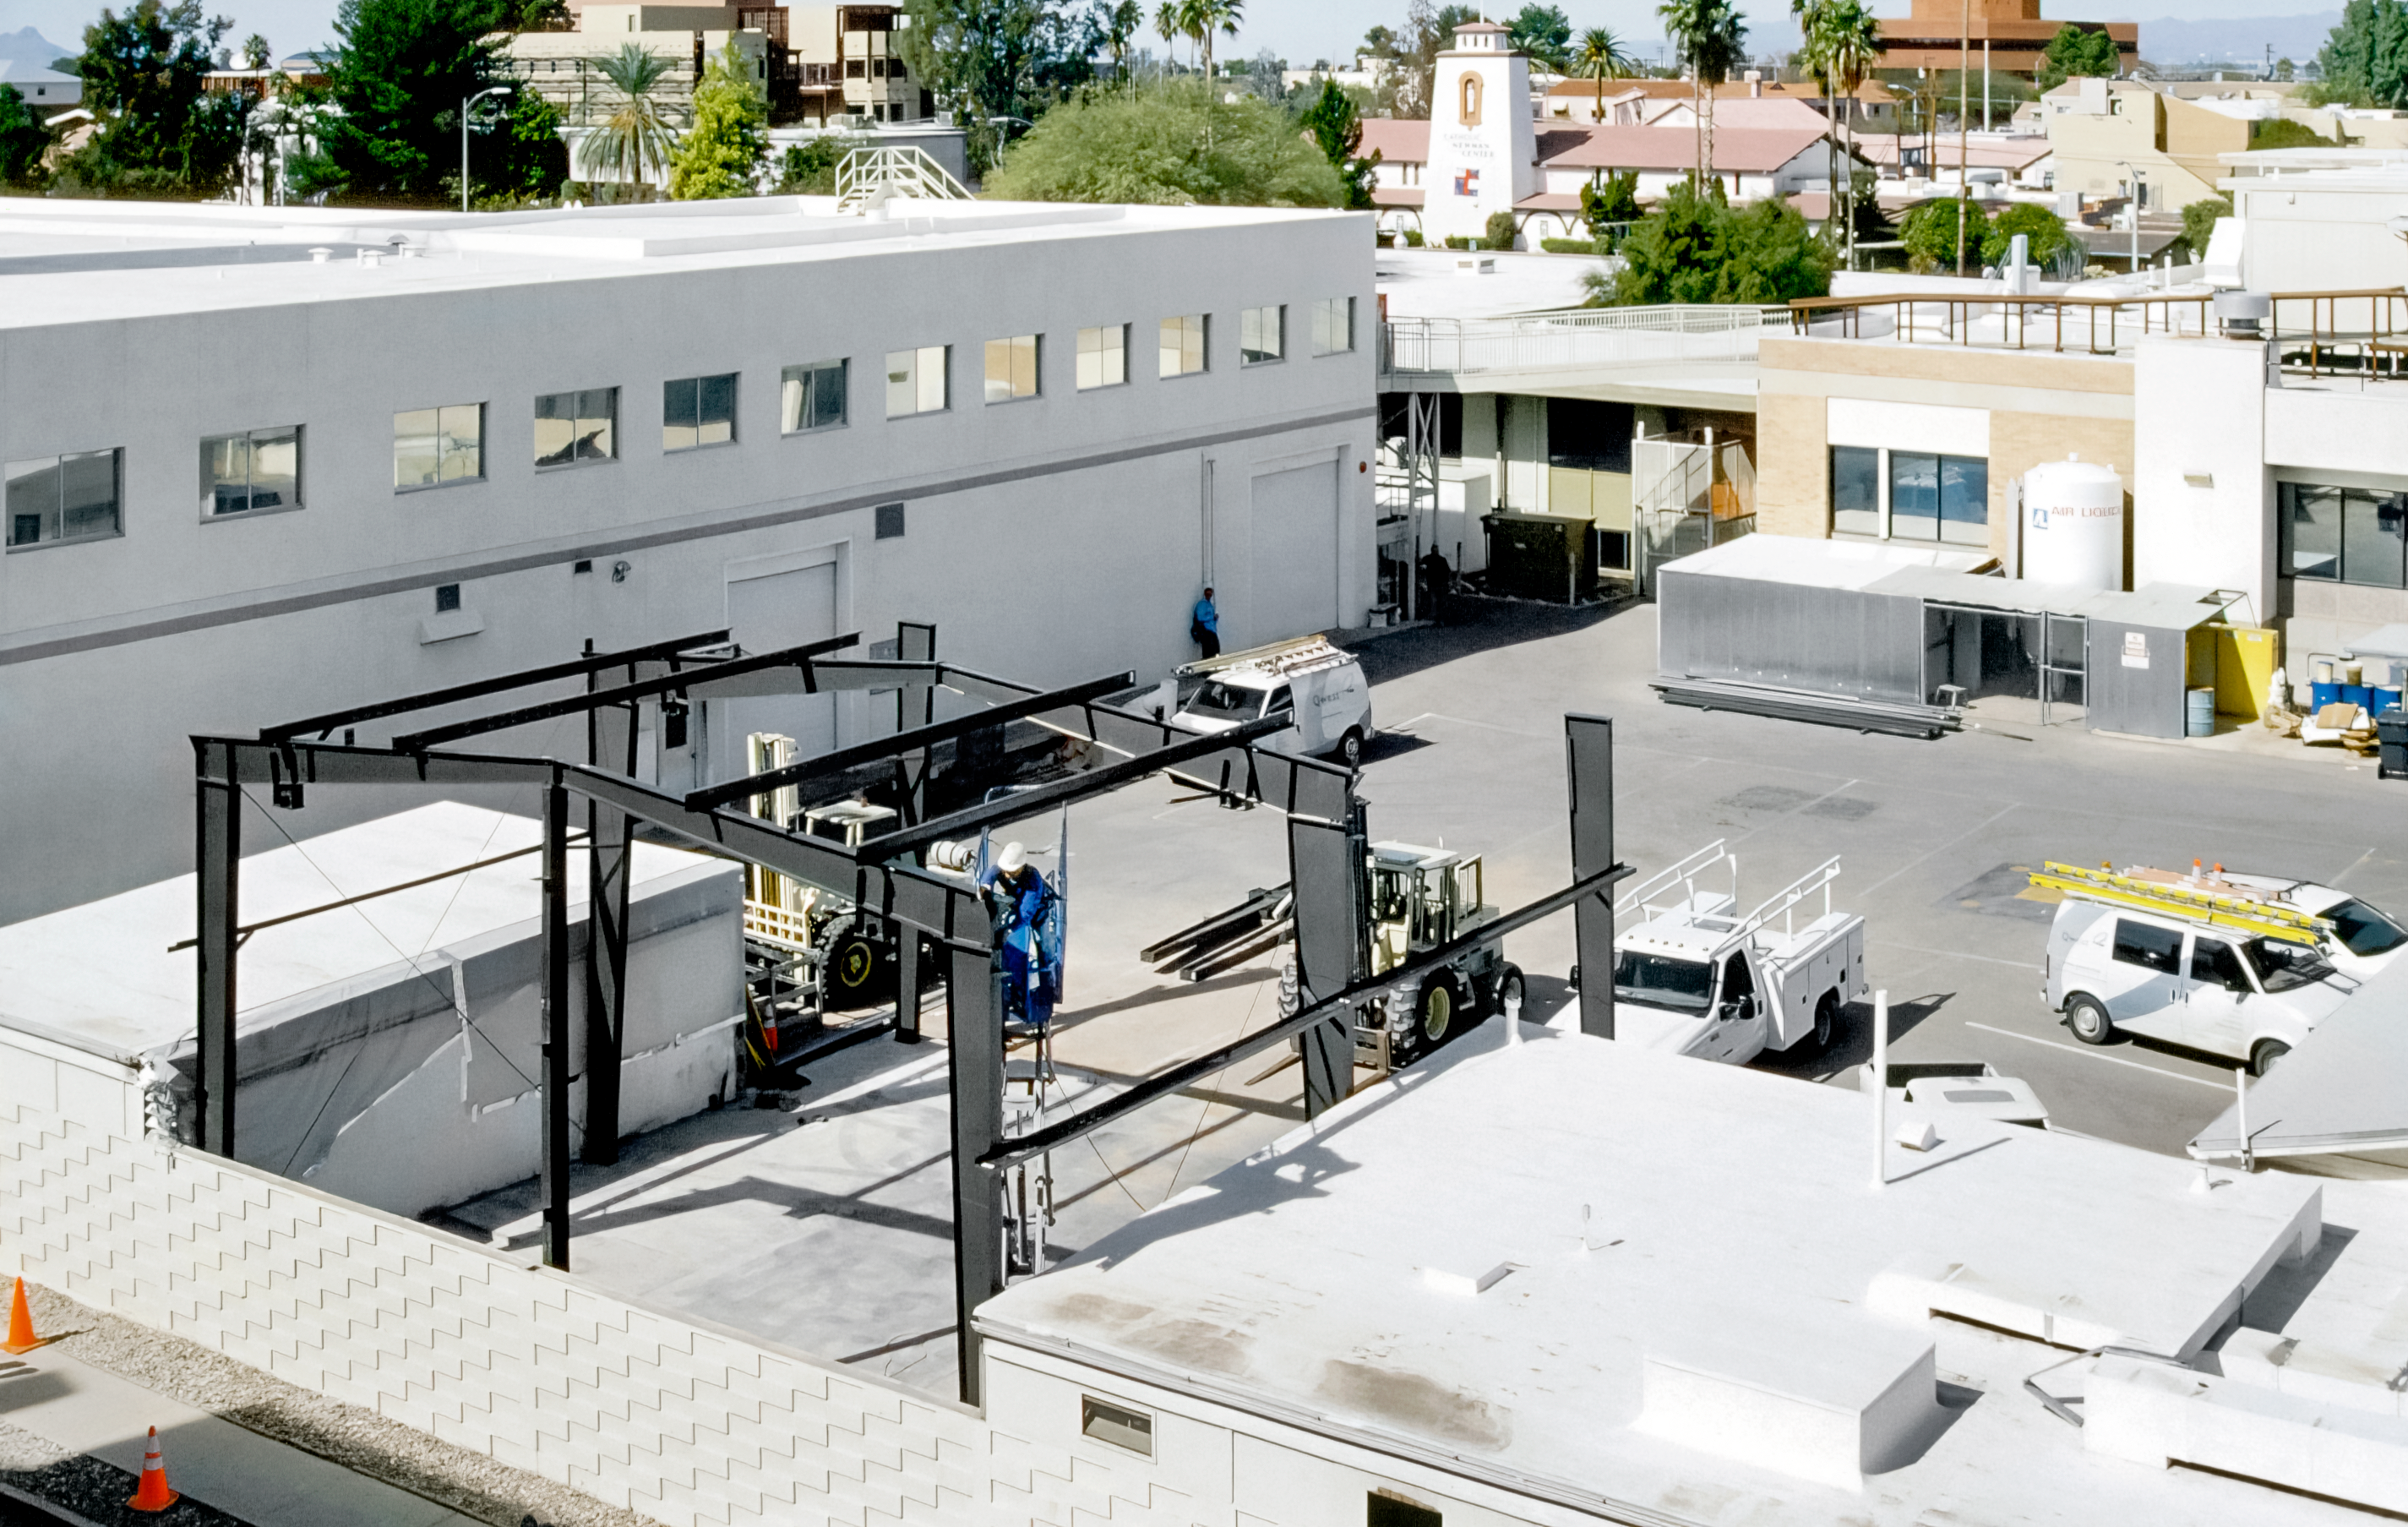

Supports for the New Flex Rig Building

The supports that will eventually become the skeleton of the new Flex Rig Building at the Tucson Headquarters of NOIRLab, then known as the National Optical Astronomy Observatory (NOAO). This image was taken in June 2002.

Credit: NOIRLab